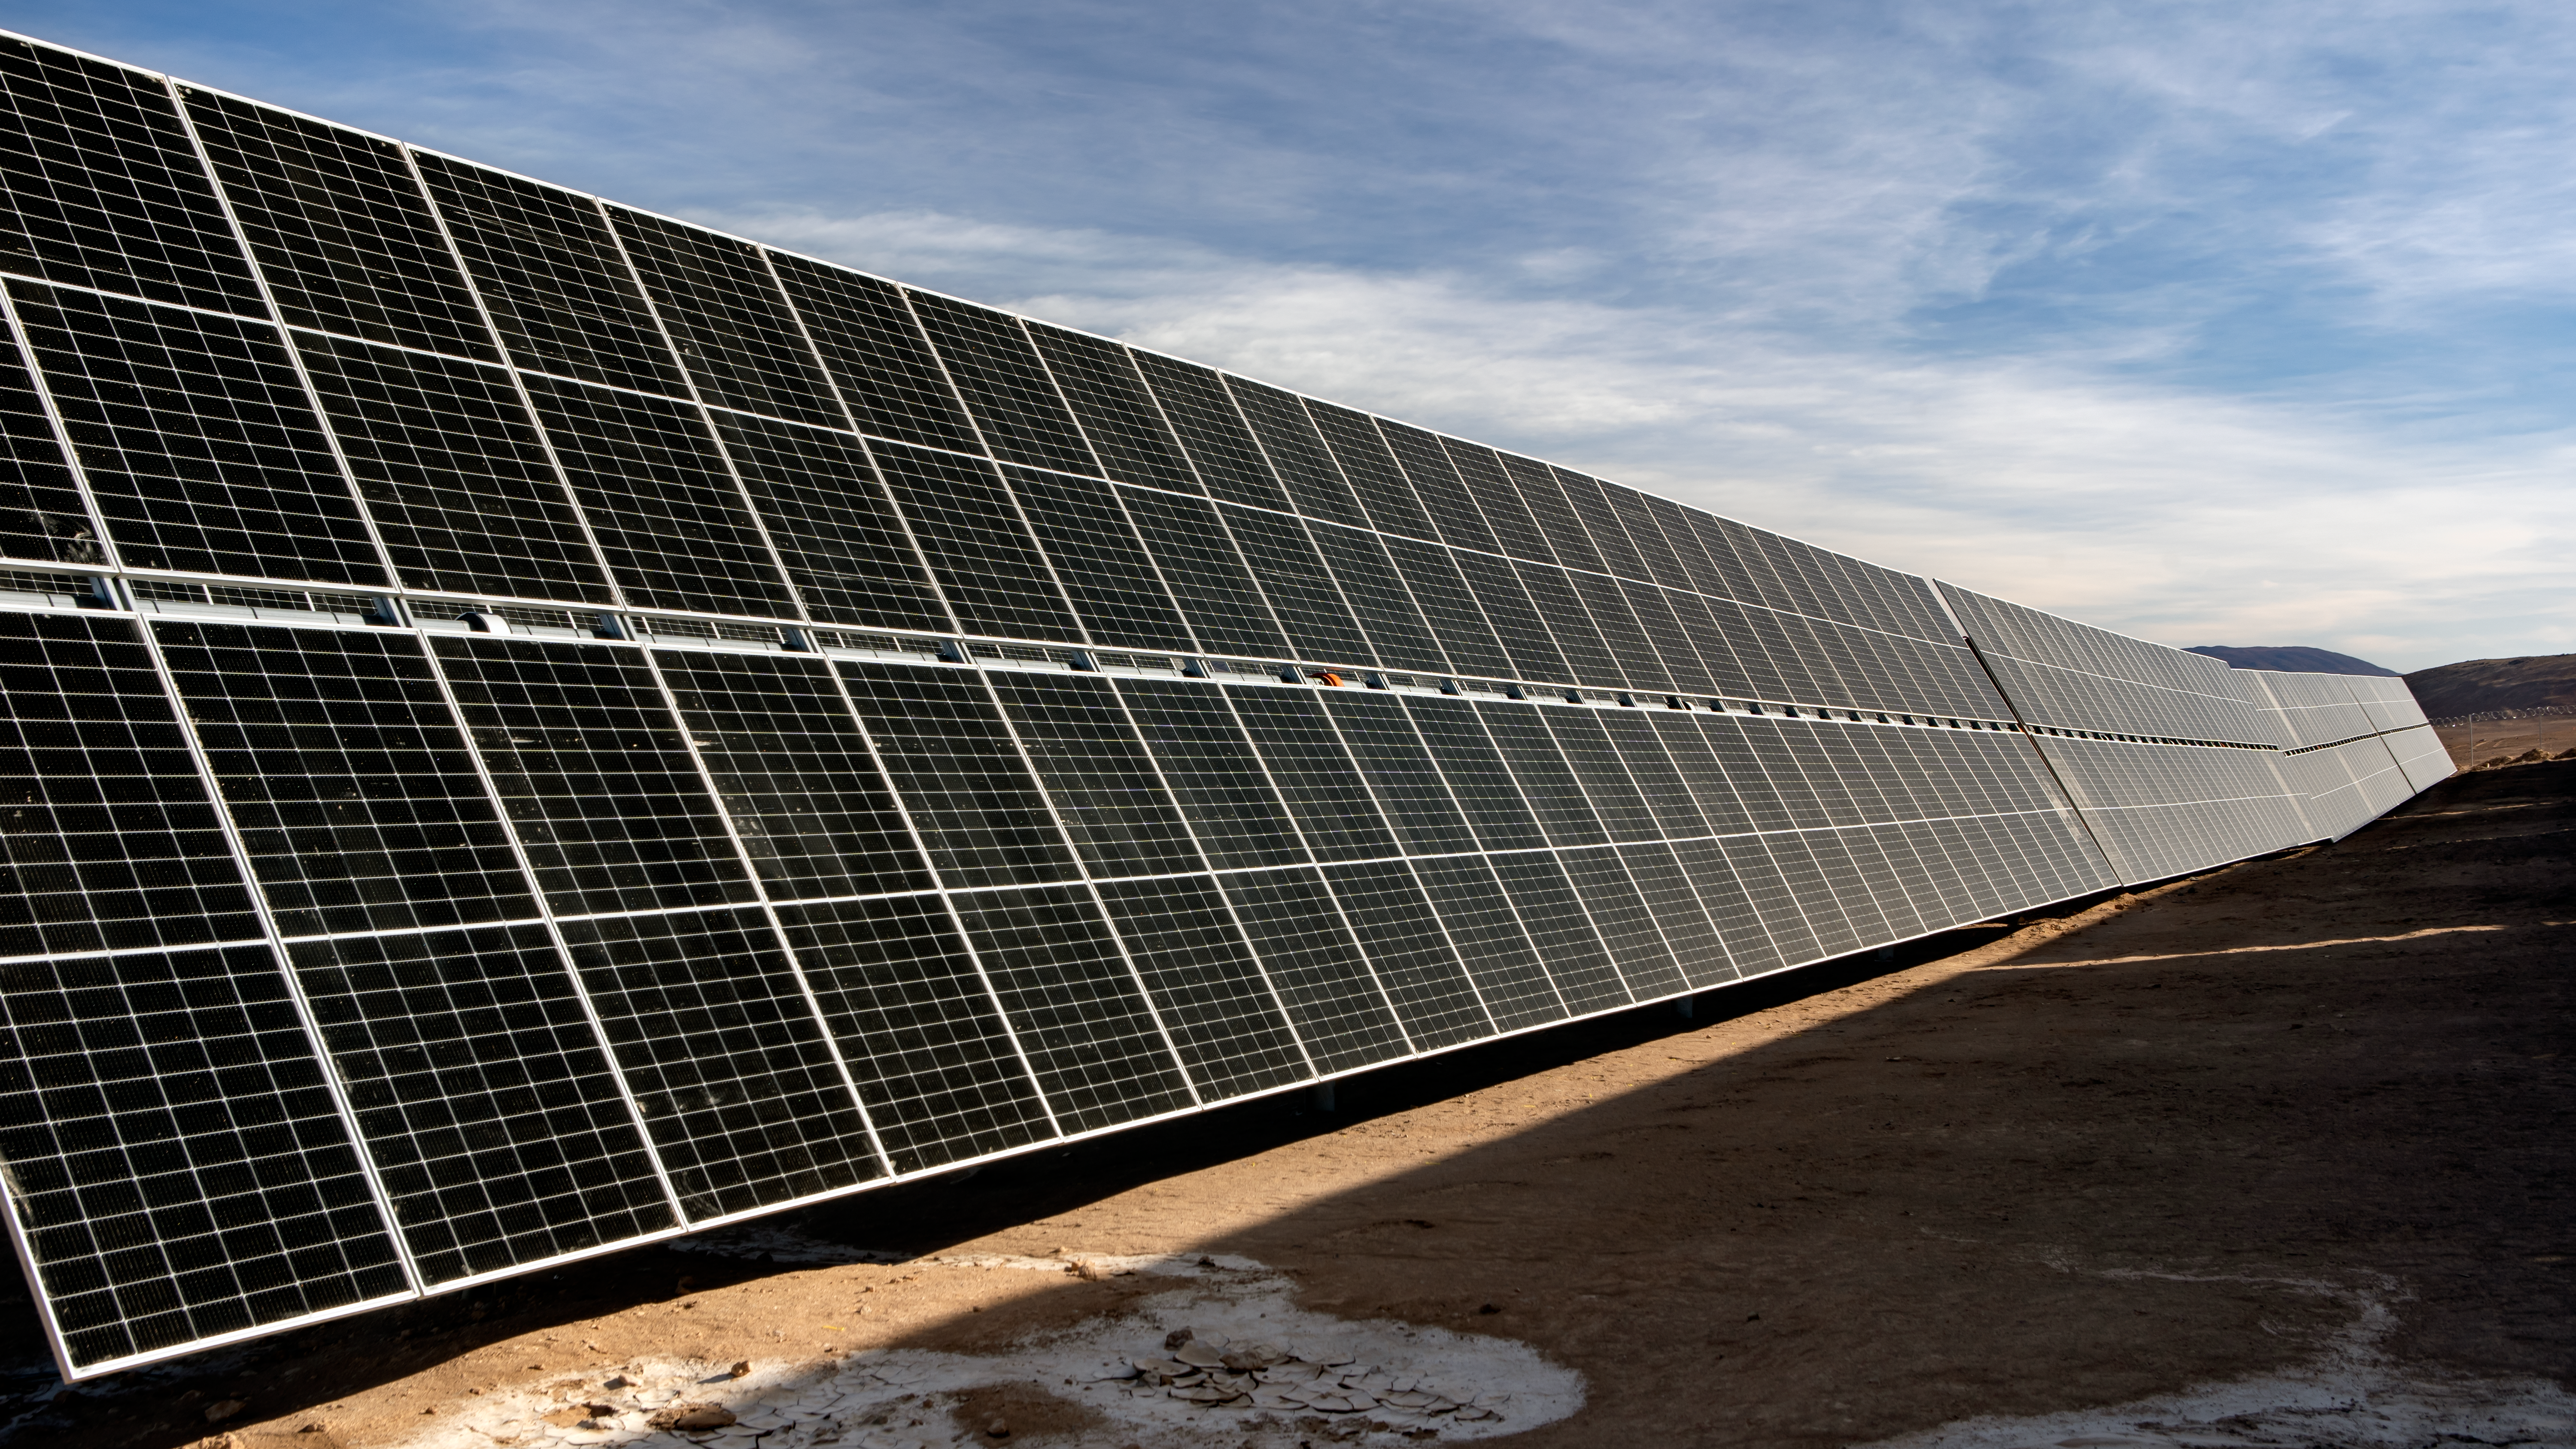

The Paranal-Armazones photovoltaic plant

This image shows the photovoltaic power plant that supplies electricity to ESO's Paranal Observatory and the ESO's ELT construction site at Cerro Armazones during the day. This solar power plant is the highest generation capacity in Chile dedicated to astronomy.

Credit: ESO